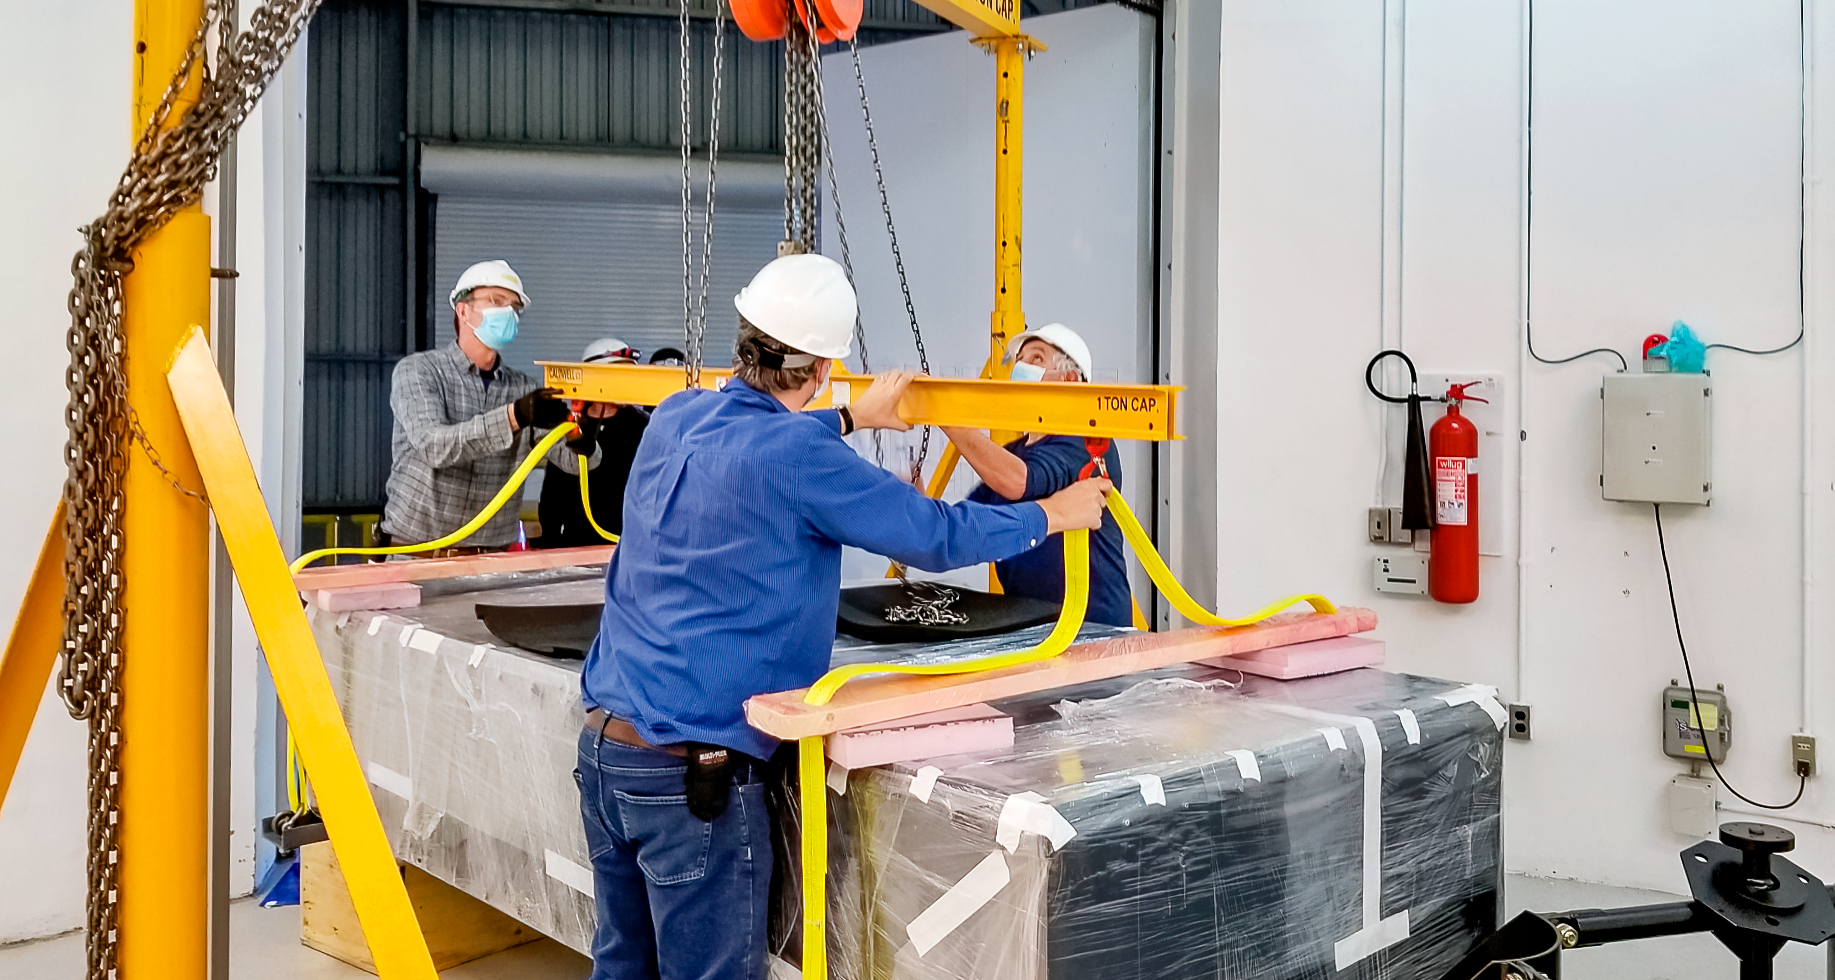

GHOST Optical Bench Arrives

GHOST, the Gemini High-resolution Optical SpecTrograph, is the next Gemini facility instrument and will provide world-class, high-resolution spectroscopic capabilities to the Gemini community. It is an instrument for Gemini South in Chile. Australian Astronomical Optics (AAO) at Macquarie University leads the GHOST team, which includes the National Research Council Herzberg (NRC-H), for the construction of the spectrograph and the Australian National University (ANU) leads on the instrument control system and data reduction software.

Major components of GHOST were delivered to the AURA Recinto in Chile just after the pandemic started and remained there for 8 months before they were delivered to Gemini South in February 2021.

Now, with travel restrictions lessened, teams from NRC Canada, AAO Australia, and Gemini North are working with the Gemini South GHOST project team and the rest of the Cerro Pachón day crew to assemble the GHOST spectrograph.

The teams are into week four of this effort, and they are on schedule to commission GHOST in late June. Twilight tests are due to take place in late May. The following milestones have already been met:

75% of the 9-feet-tall outer enclosure assembly completed
Optical bench support structure assembled and 1000-lb bench installed
All the optics inspected, finding no shipping damage or coating degradation from long storage
All optics mounted on the optical bench, and white pupil relay aligned
Both detectors under vacuum
All electronics unpacked, inspected and tested; assembly is ~ 50% complete

GHOST will enable astronomers to investigate a broad range of science goals, from the composition of the first stars to the characterization of exoplanetary systems. GHOST will also provide crucial follow-up of interesting targets emerging from many ongoing and future surveys, such as Vera C. Rubin Observatory’s Legacy Survey of Space and Time, SkyMapper and GAIA.

Credit: NOIRLab/AURA/NSF